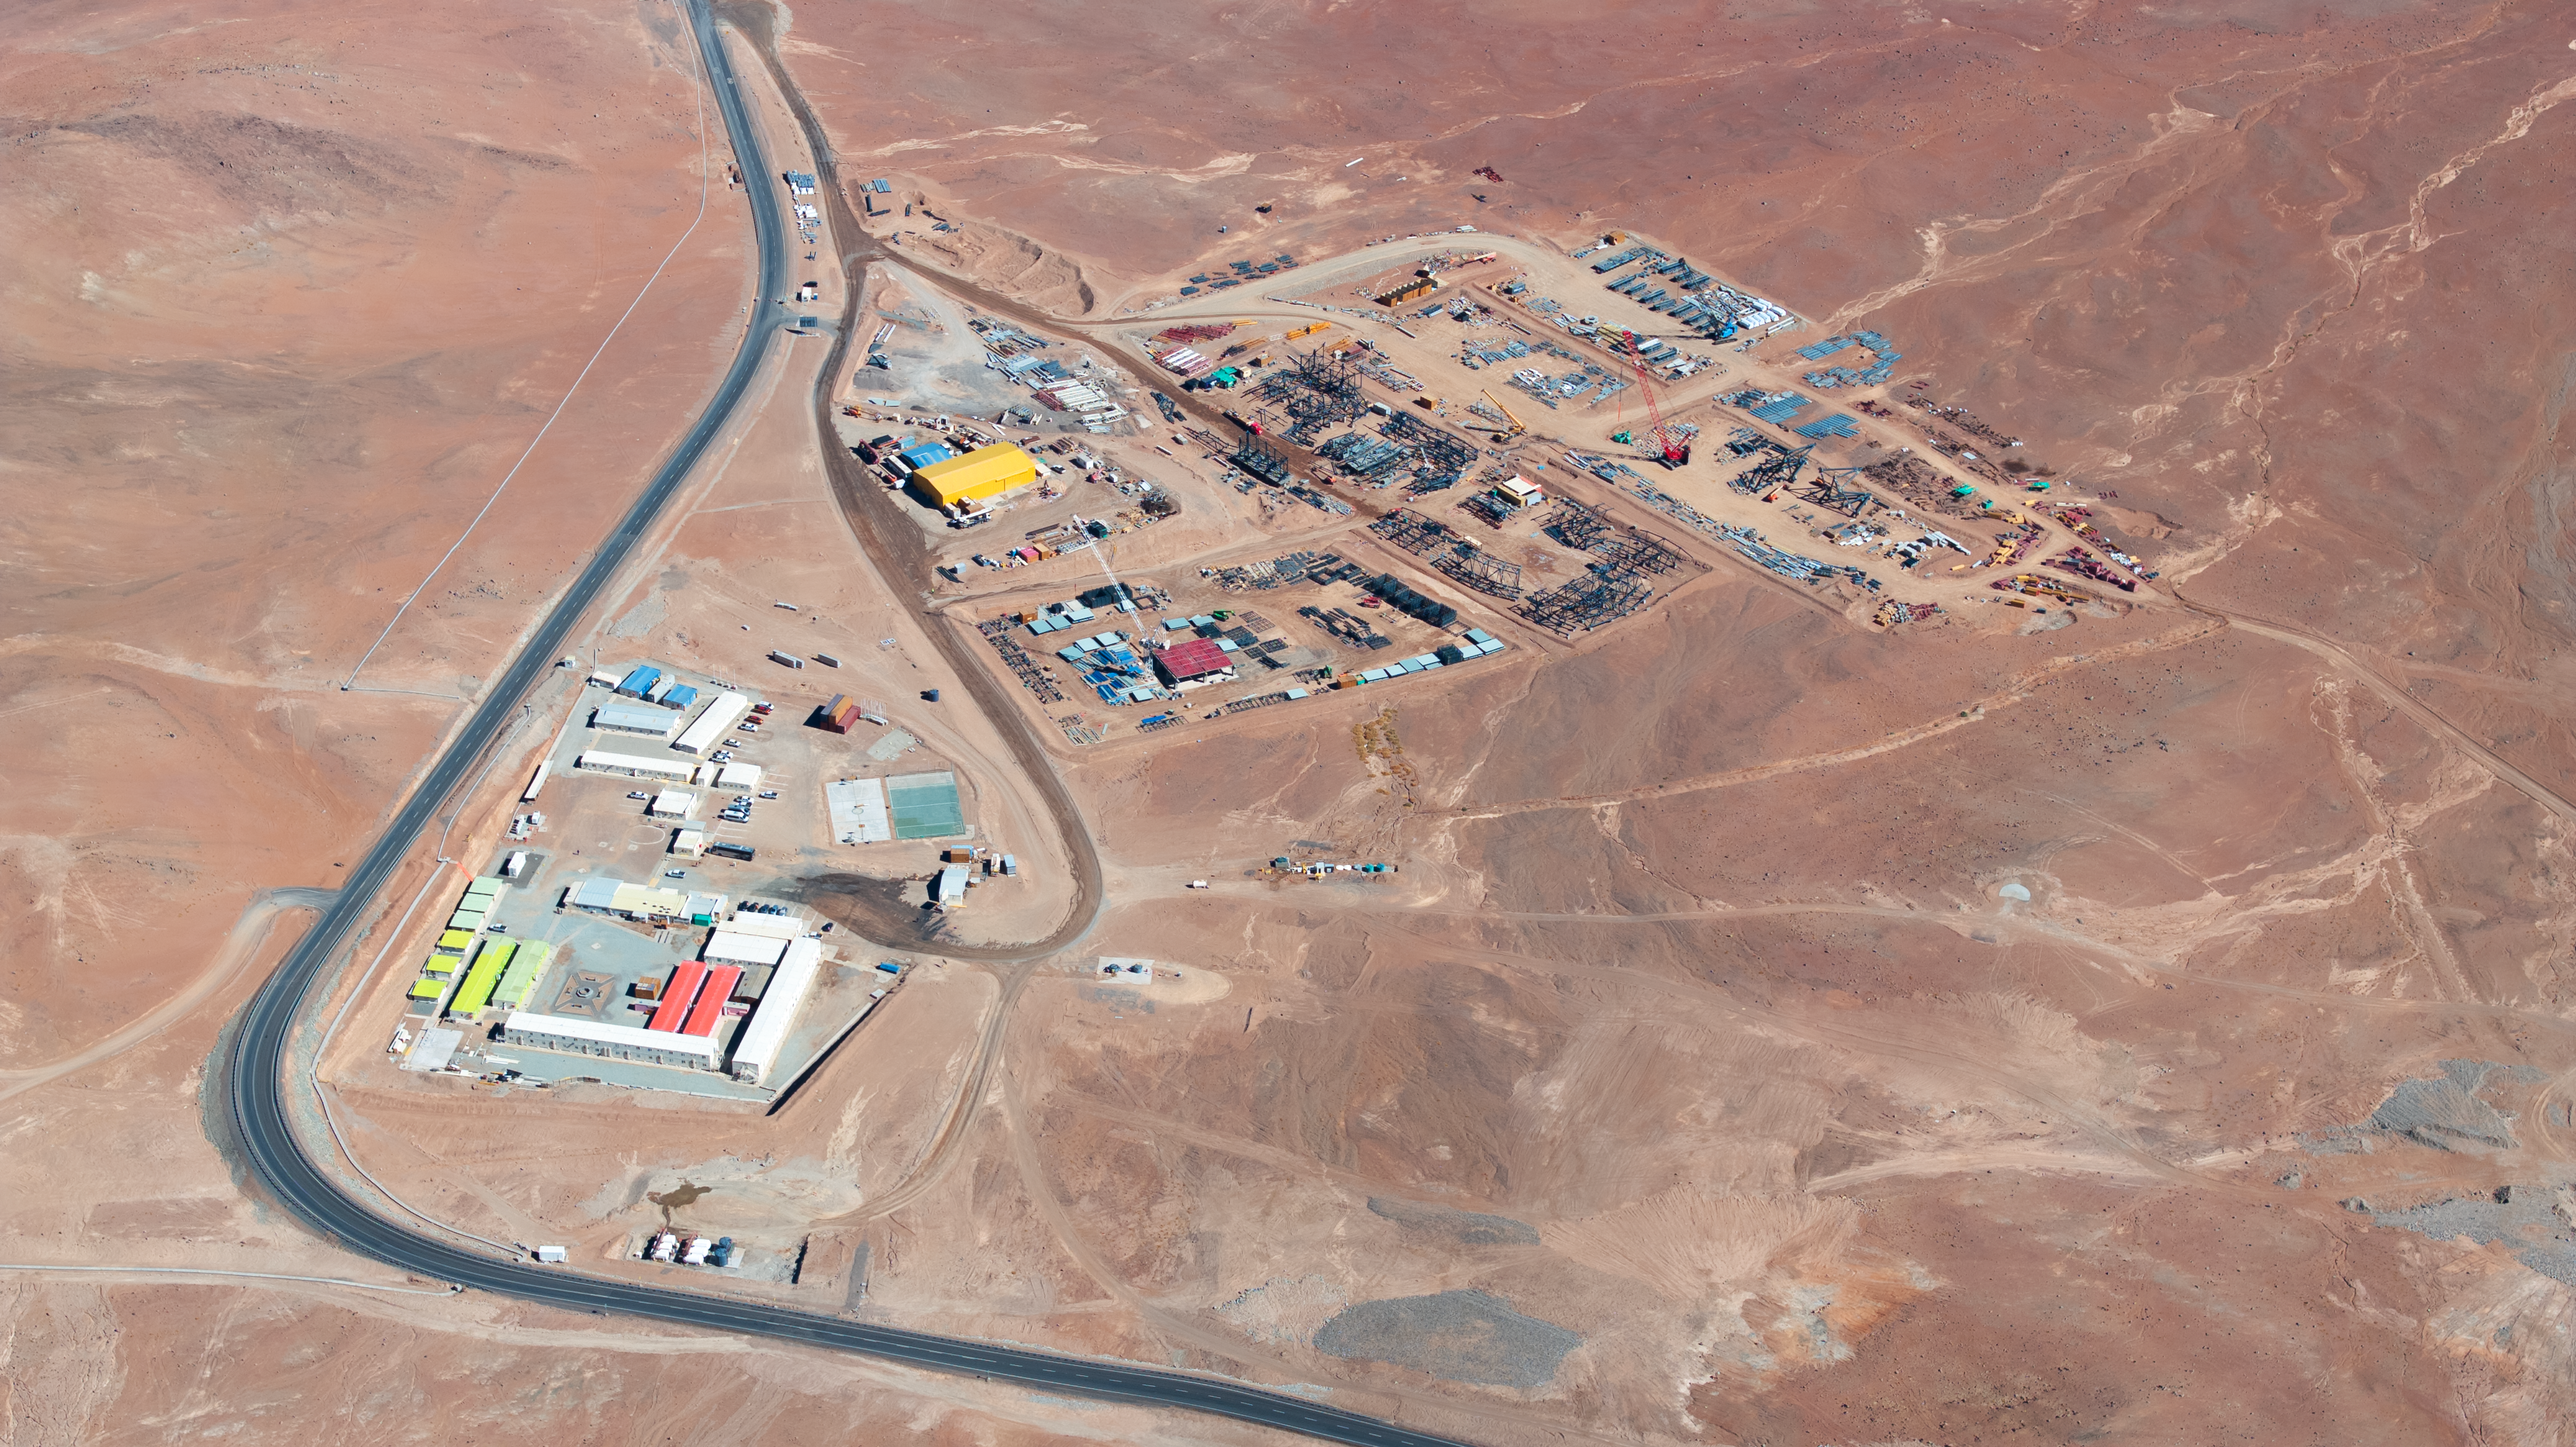

The ELT's basecamp

This group of buildings in the Chilean desert is actually the basecamp for staff working on ESO's Extremely Large Telescope (ELT), as captured by drone footage in June 2024. Located at the bottom of the ELT's home on Cerro Armazones, in the Atacama Desert, Chile, this basecamp features dormitories for construction staff, an area to pre-assemble the beams that will eventually join the ELT structure, and even a small sports pitch. The ELT is expected to complete construction later this decade.

Credit: ESO